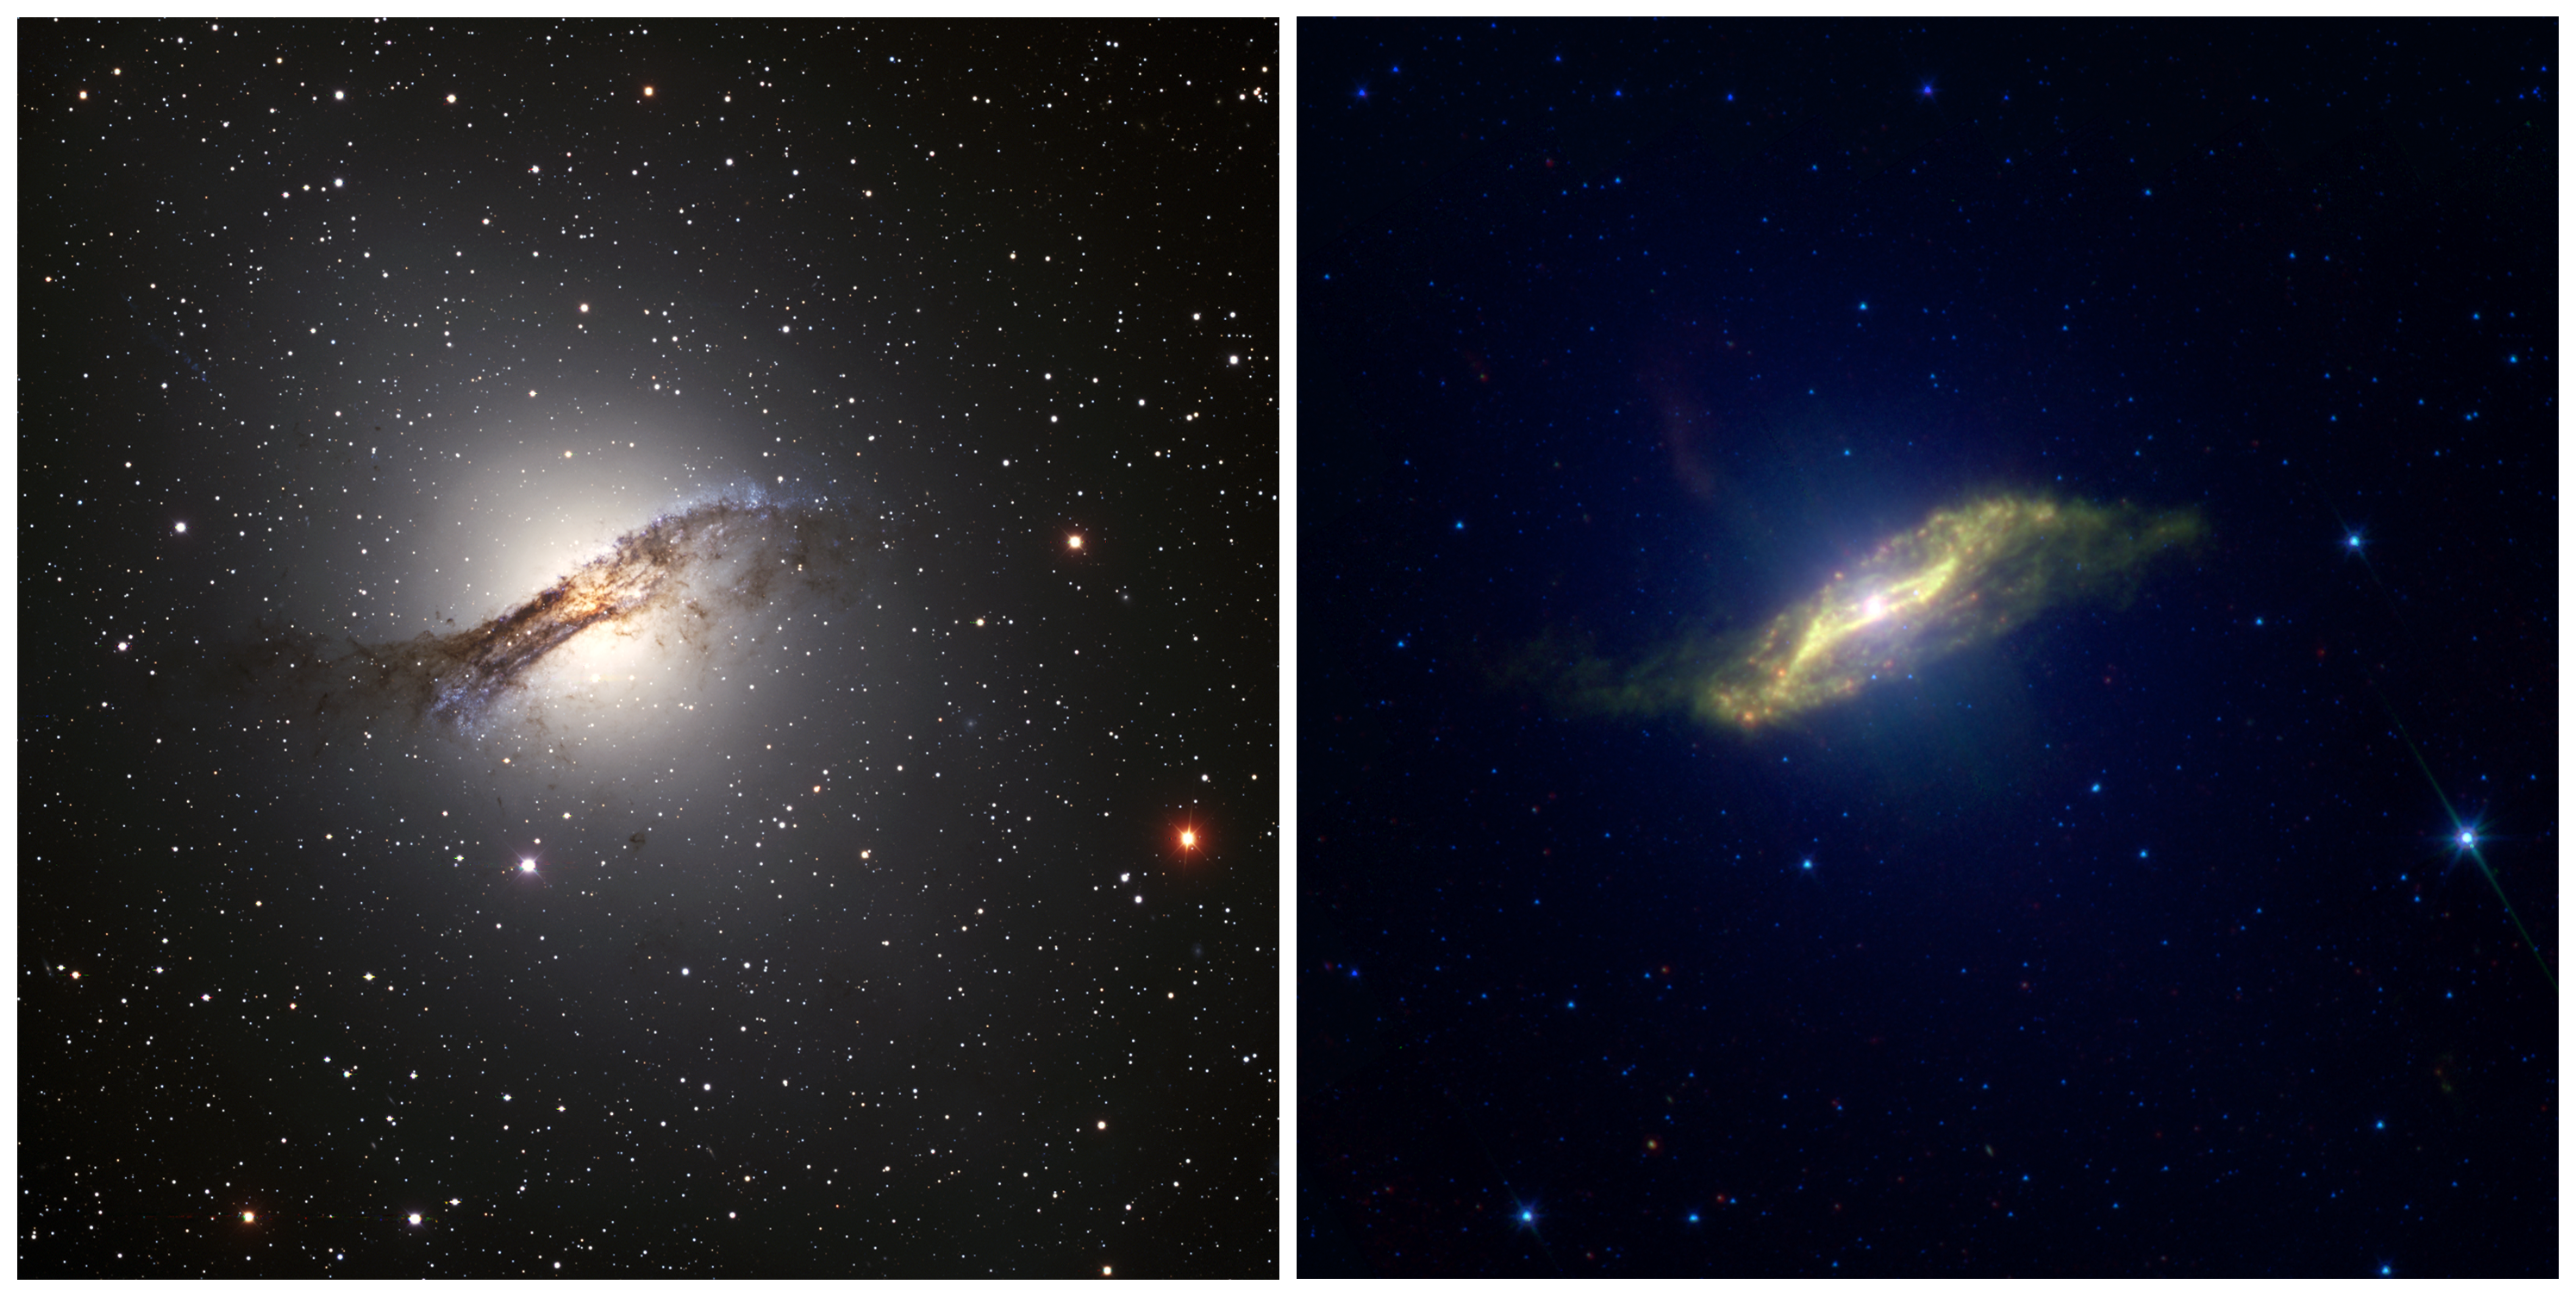

Colliding Galaxies in the Visible and Infrared—Centaurus A

The infrared image is color-coded such that different colors represent different spectral ranges of the observations. Stars, which are bright at 3.6 microns, appear blue. The green indicates organic material in the dust from emissions at 8 microns. Thermal radiation at 24 microns coming from starlight-warmed dust particles is shown in red. When the dust (red) and organics (green) blend together, it appears as yellow in the image. The bright pink dots within the disk are star-forming regions where thermal emission from the warm dust dominates.

Credit: Visible—Eric Peng, Herzberg Institute of Astrophysics and NOIRLab/AURA/NSF IR—Jocelyn Keene, NASA/JPL and Caltech